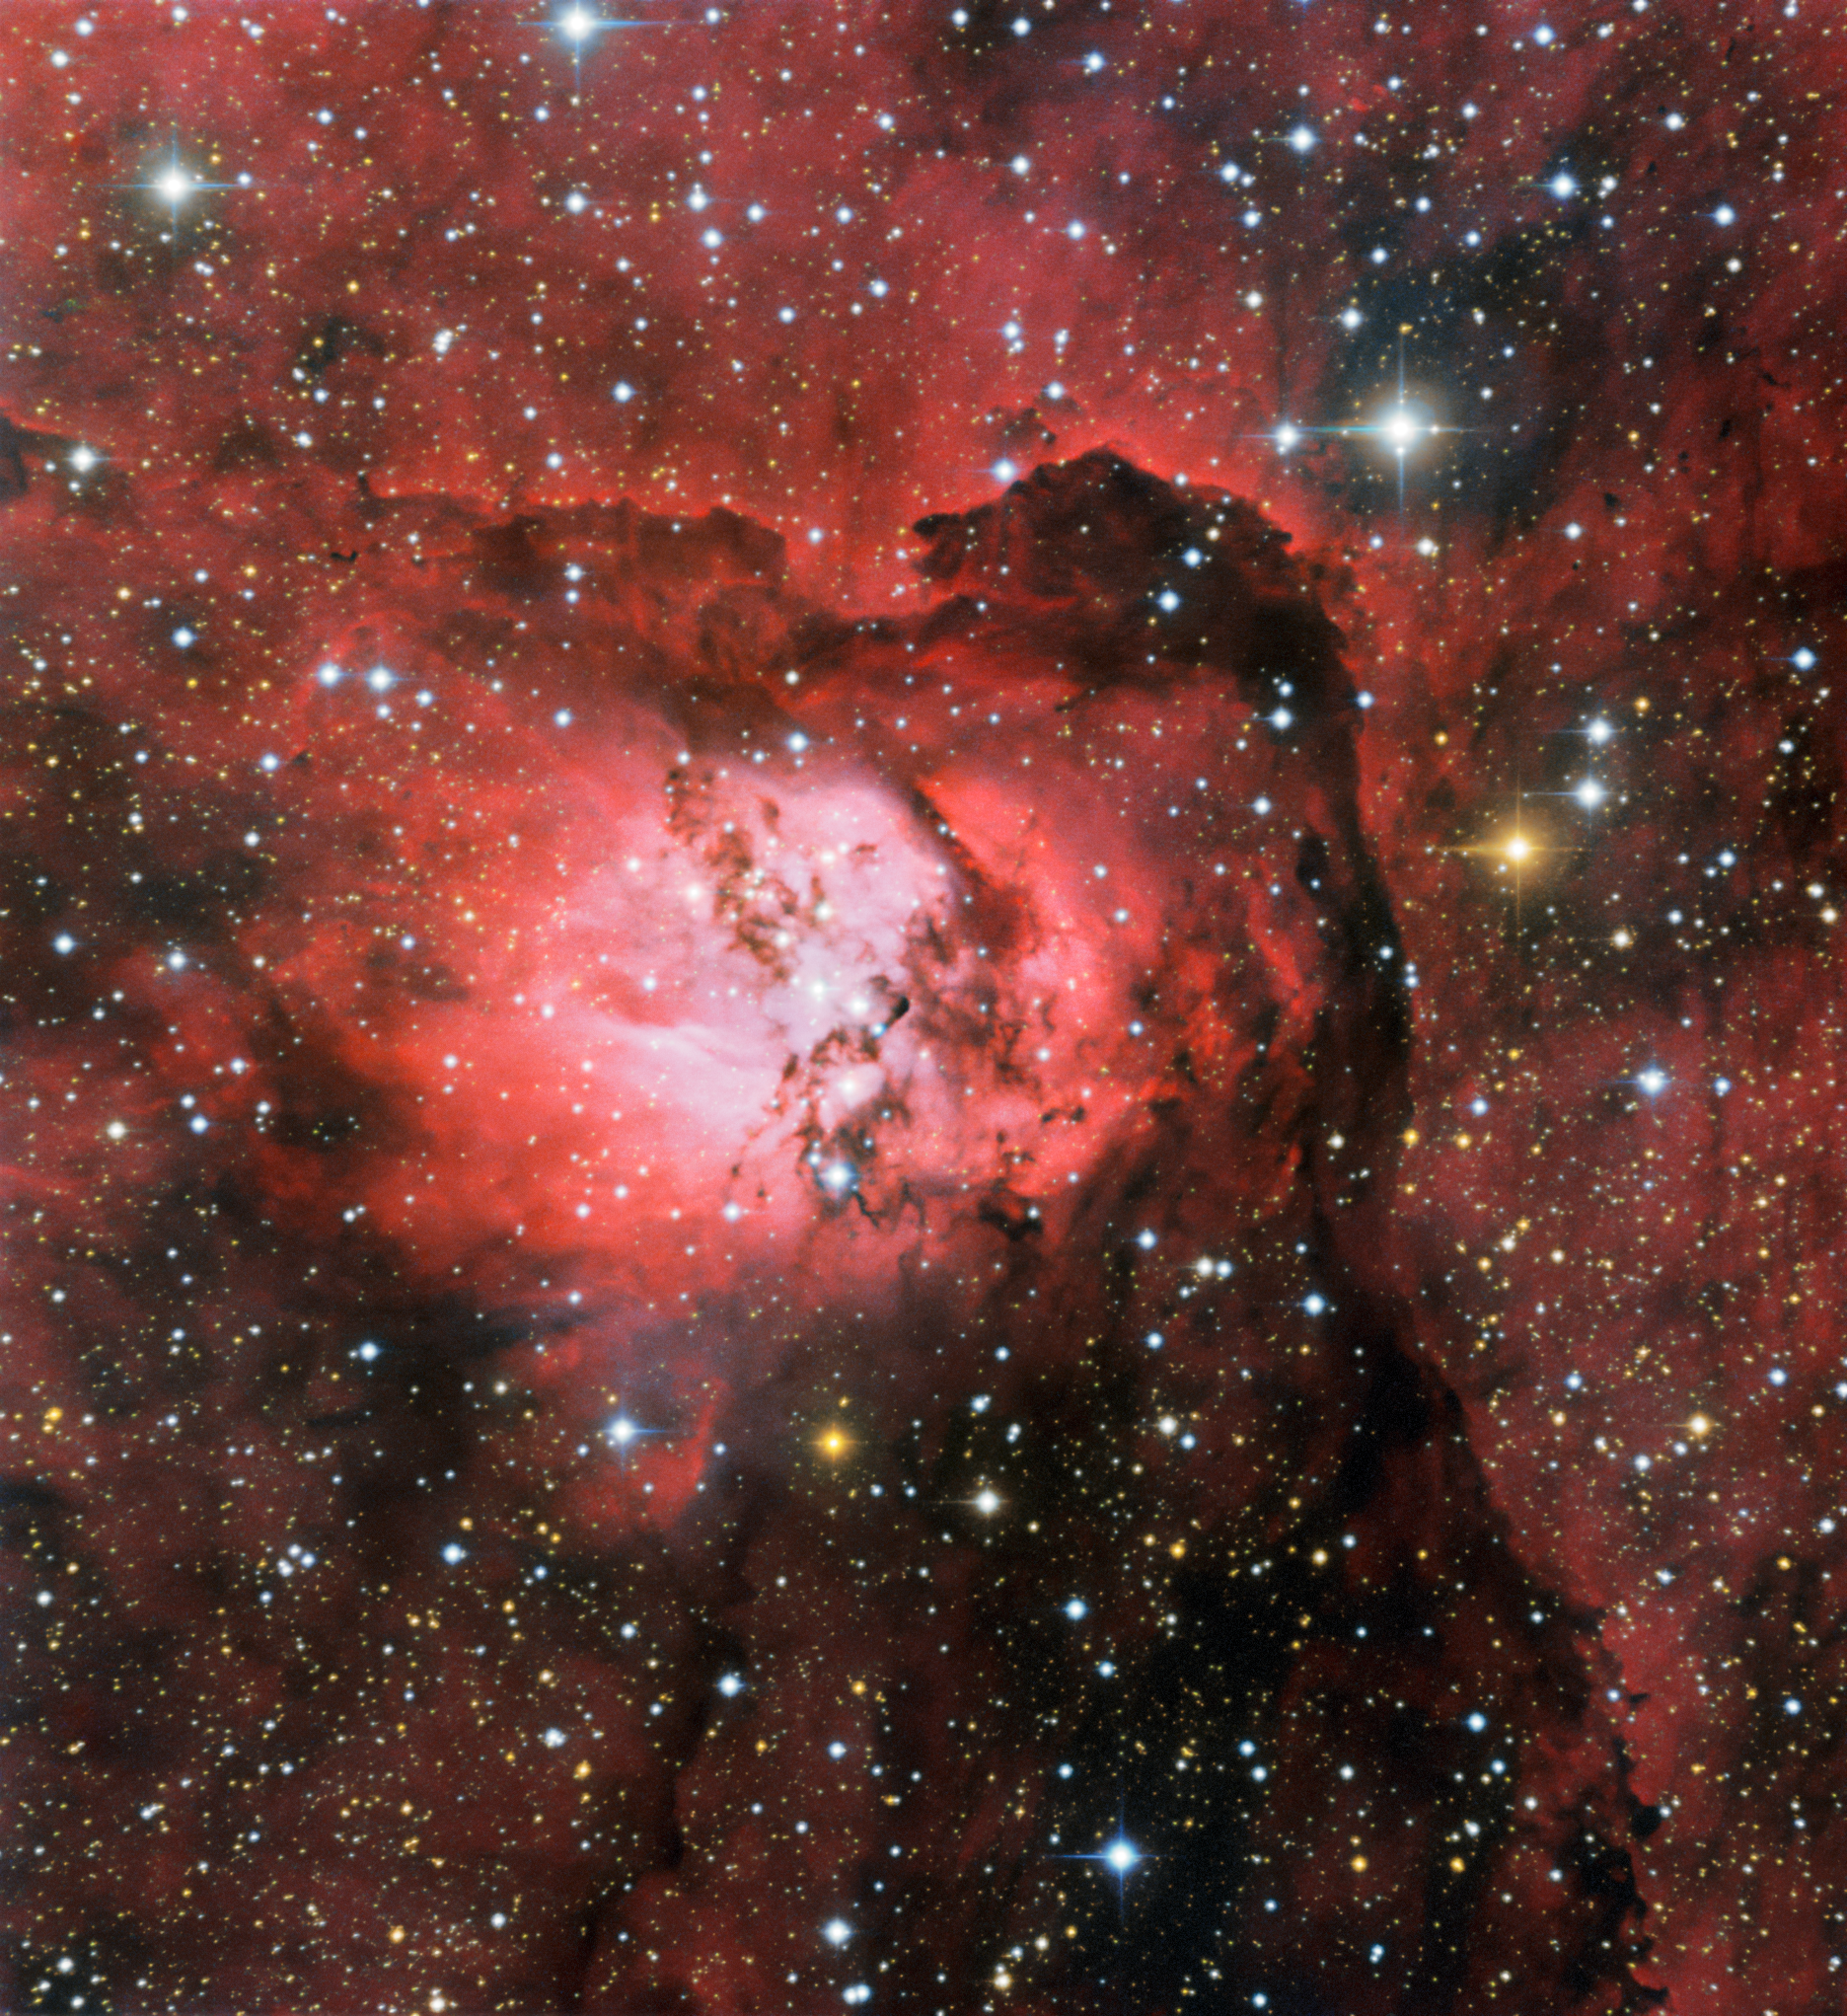

Serpent’s Nebula

The emission nebula Sh2-54 glows brightly in this image from the SMARTS 0.9-meter Telescope at Cerro Tololo Inter-American Observatory, a Program of NSF NOIRLab. Gathering the fine details of this particular image required almost twenty minutes of observations and three different wavelength filters. Situated within the constellation of Serpens (The Serpent), Sh2-54 forms part of a much wider nebulosity which includes the famous Eagle Nebula. Serpens is a unique constellation, the only one of the official 88 used today that is split into two unconnected parts: Serpens Caput — the Serpent’s Head — and Serpens Cauda — The Serpent’s Tail.

Credit: CTIO/NOIRLab/NSF/AURA Acknowledgment: Image processing: Travis Rector (University of Alaska Anchorage), Mahdi Zamani & Davide de Martin